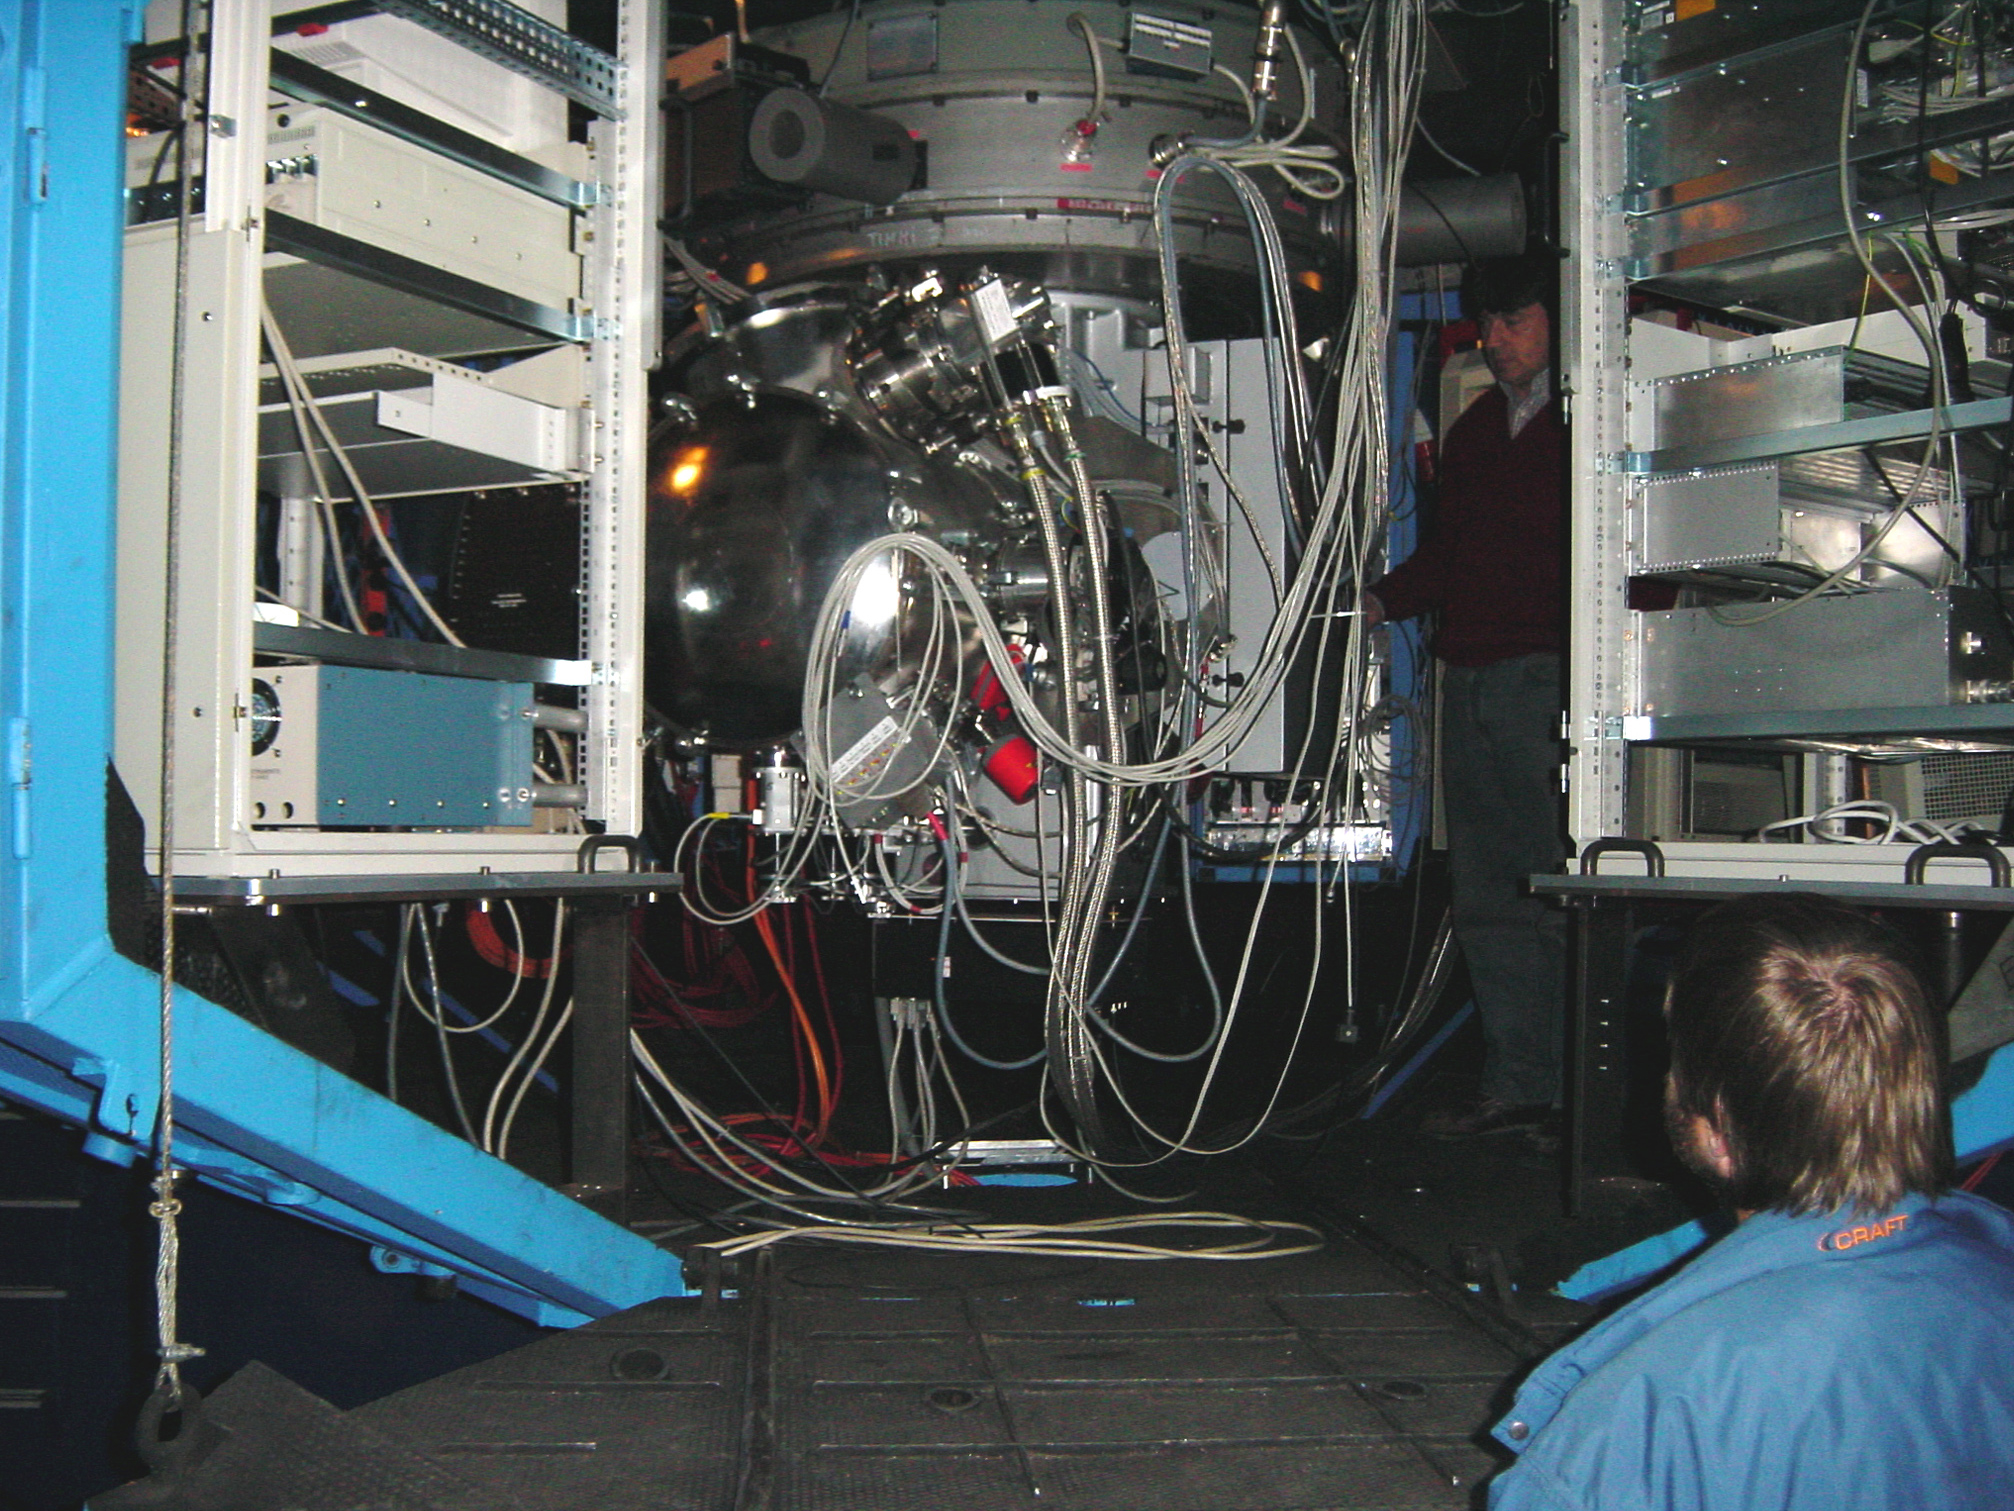

TIMMI2

The TIMMI2 instrument at the Cassegrain focus of the ESO 3.6-metre telescope at La Silla. It is here seen just before "first light" in January 2001.

Credit: ESO